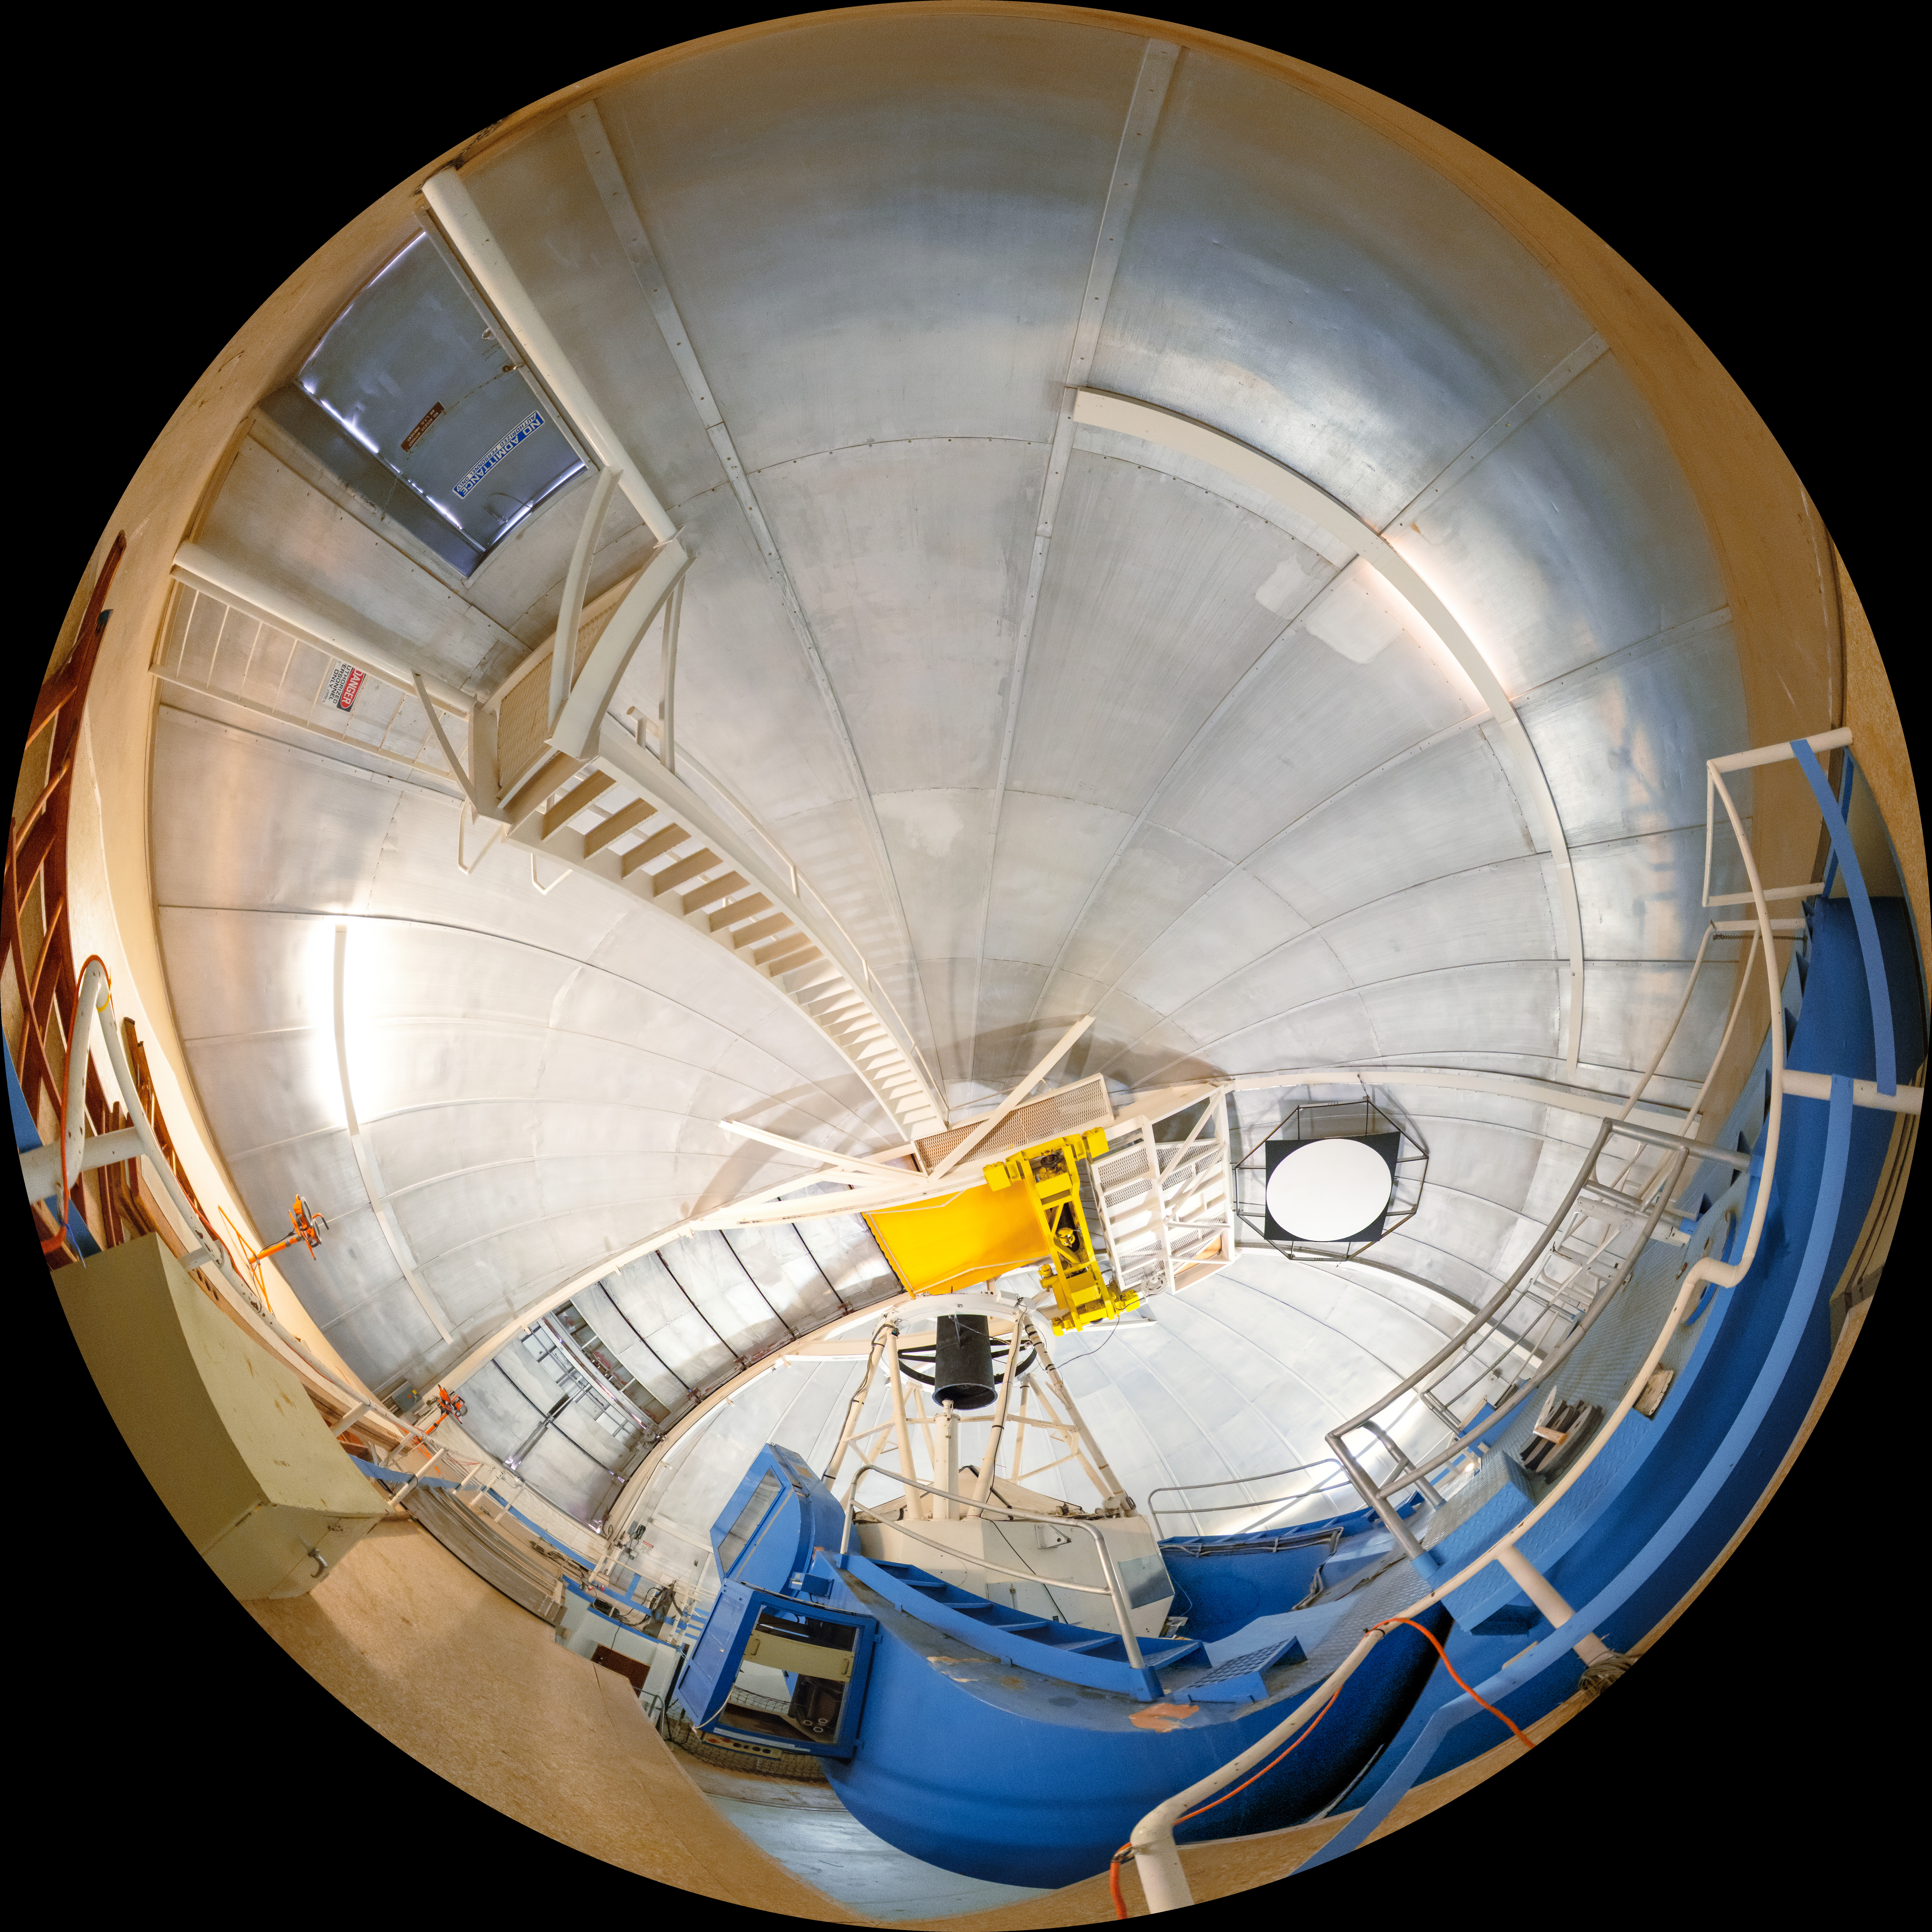

KPNO 2.1-meter Telescope Interior Fulldome

A fulldome view inside the KPNO 2.1-meter Telescope on Kitt Peak National Observatory in Arizona.

A 360 panorama version of this image can be viewed here.

Credit: KPNO/NOIRLab/NSF/AURA/T. Slovinský